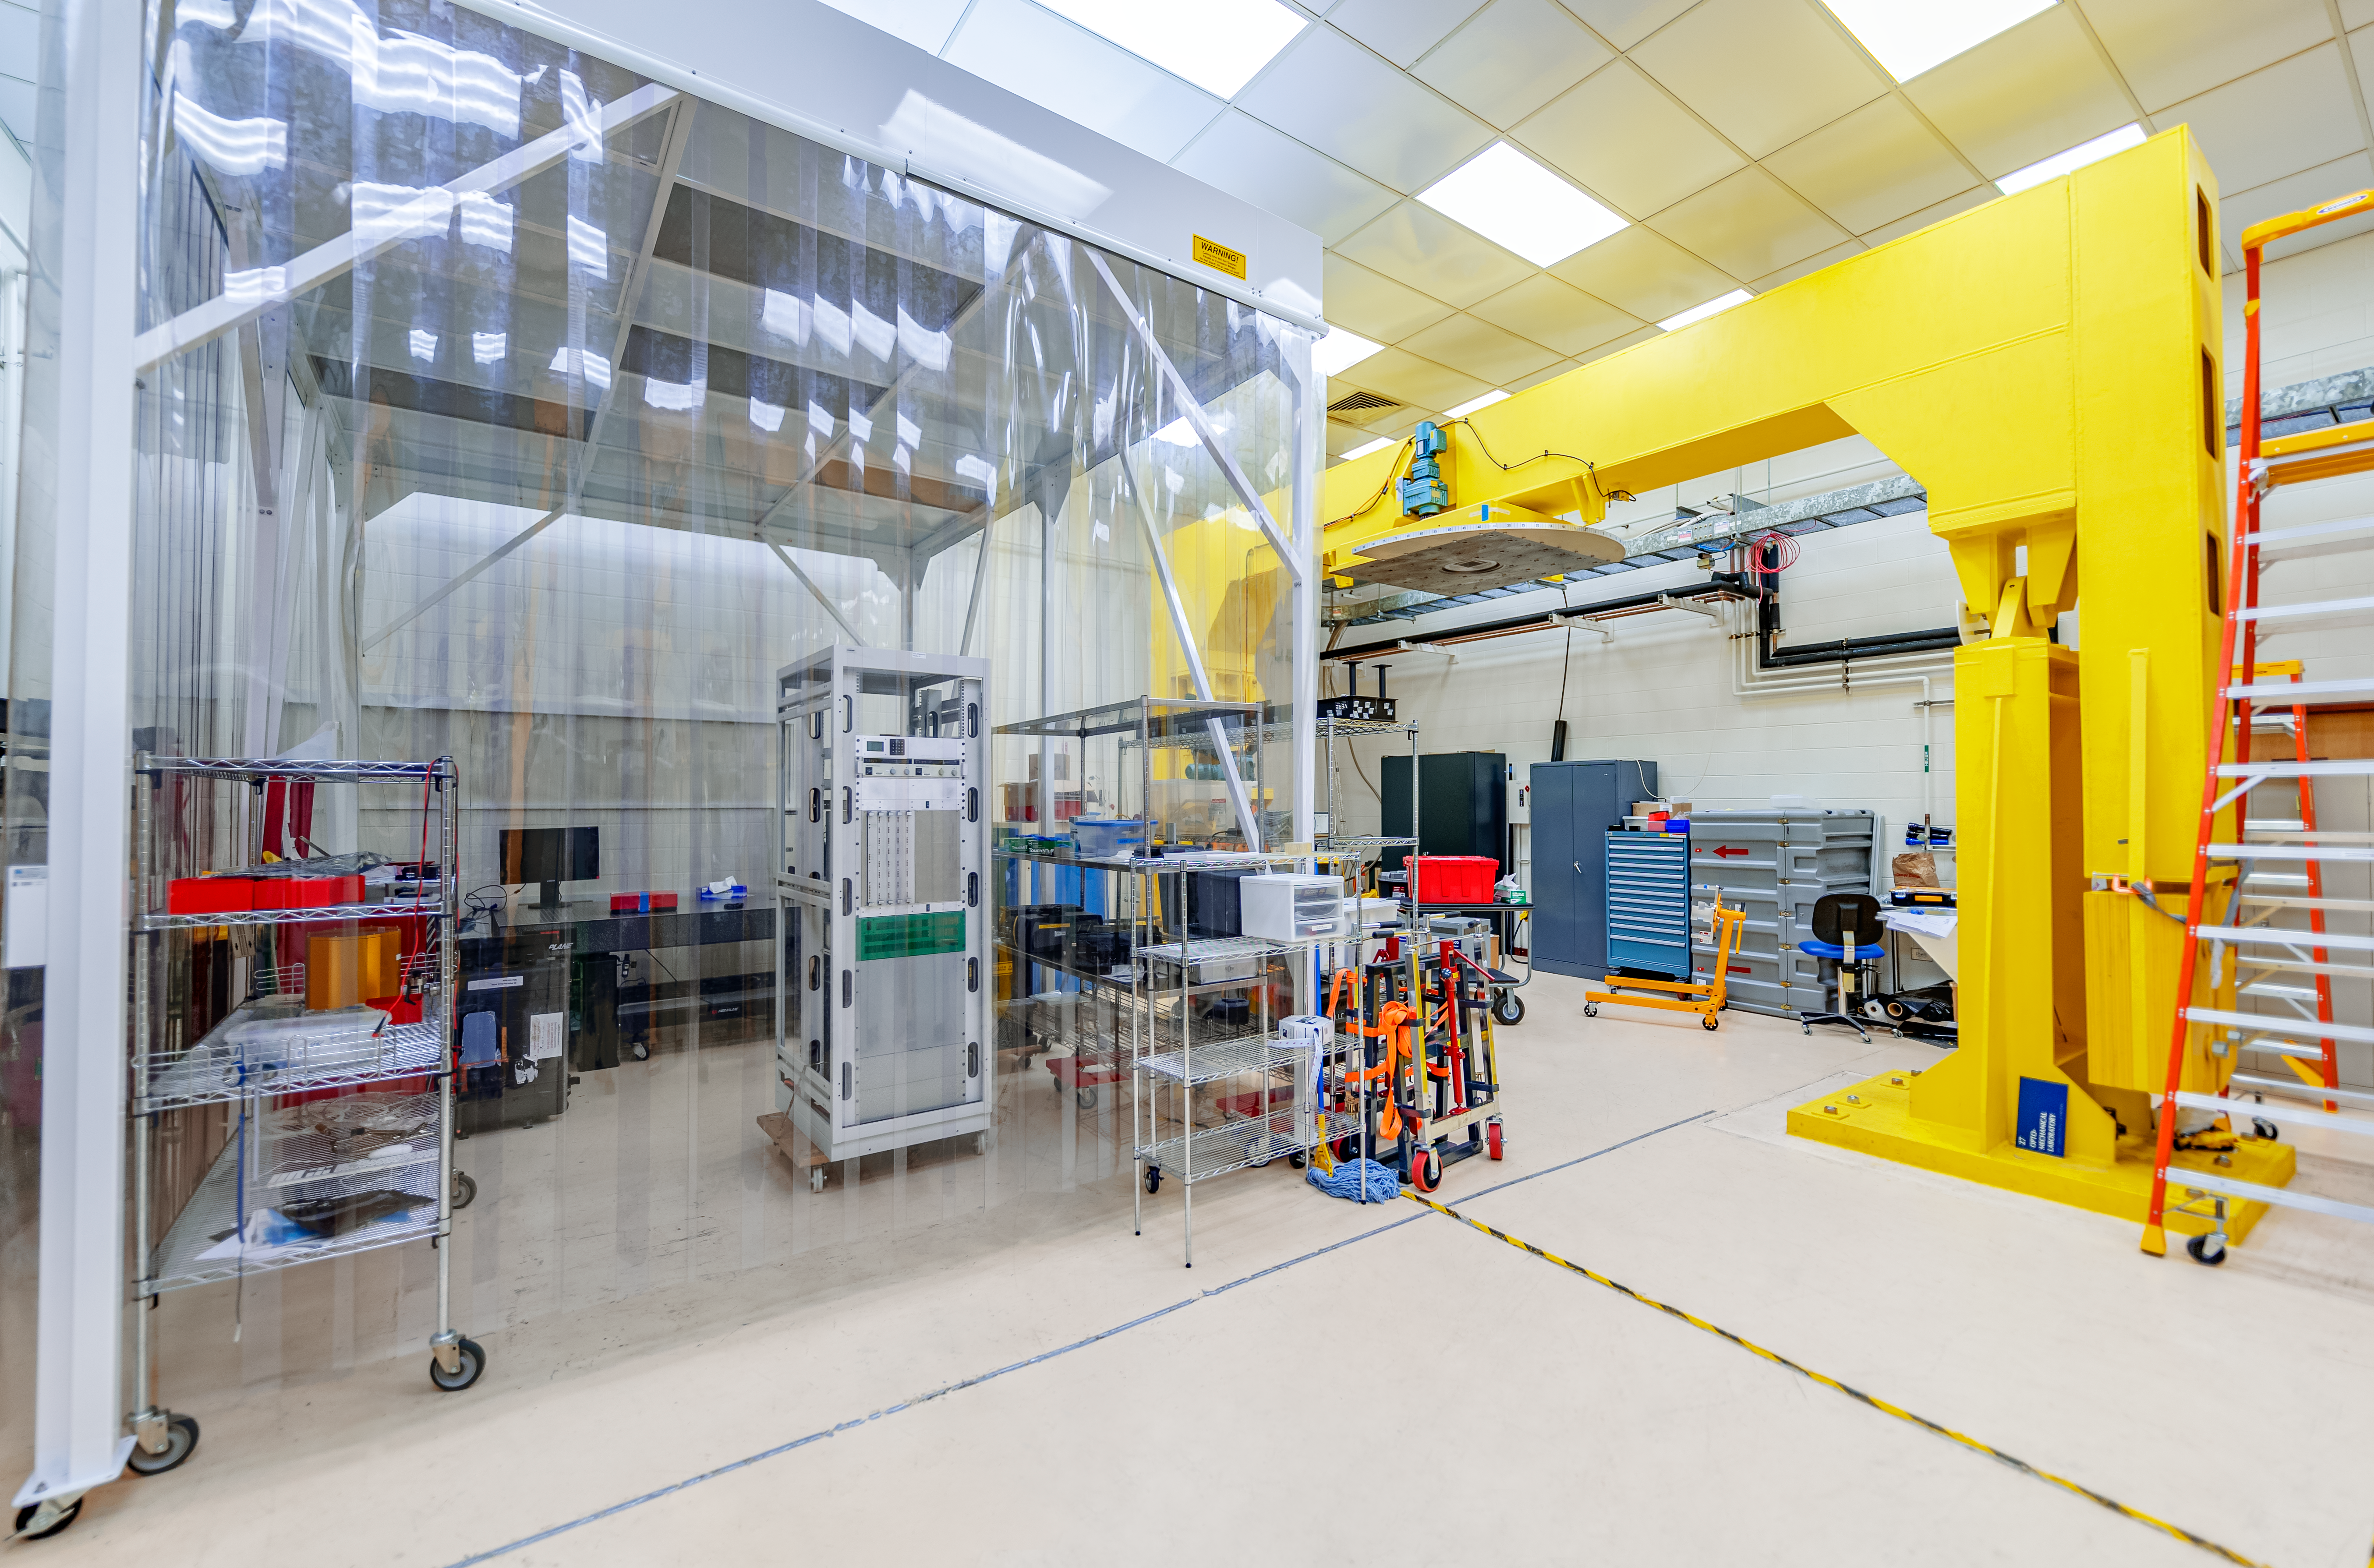

Hilo Instrument Lab

The Gemini North Hilo Base Instrument lab in Hilo, HI.

Credit: NOIRLab/AURA/NSF/ T. Slovinský